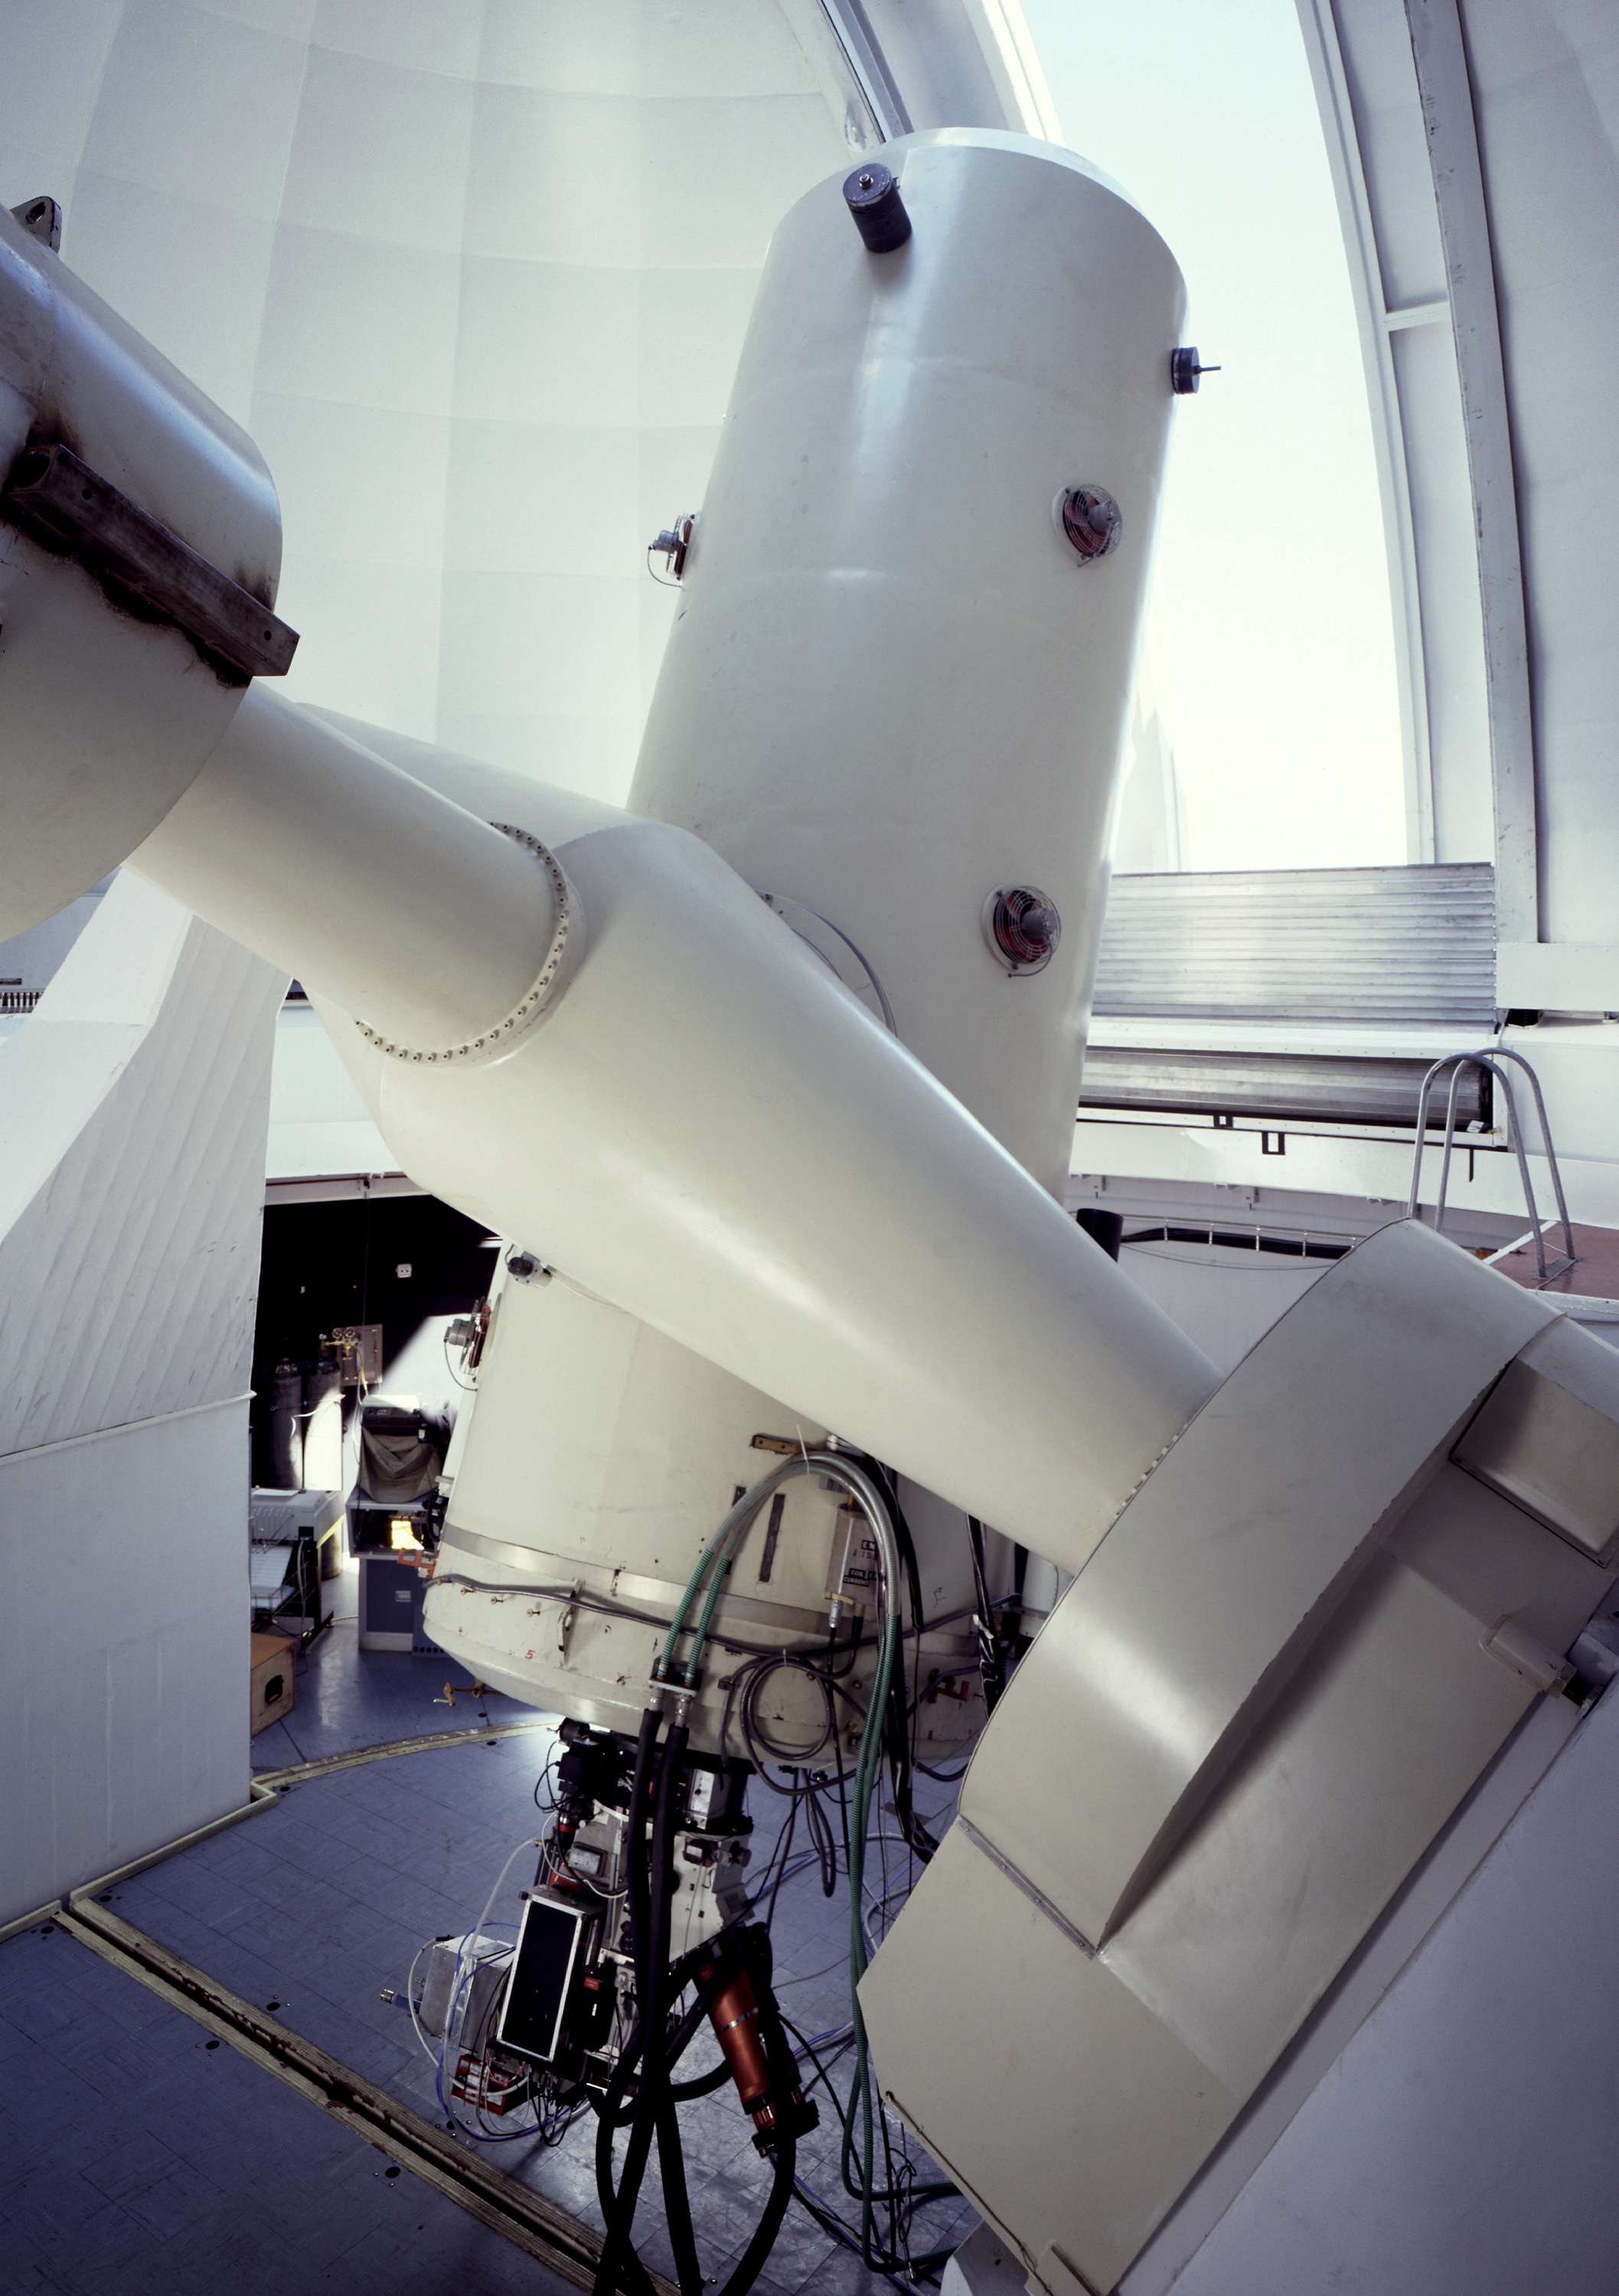

ESO 1.52-metre telescope

The ESO 1.52-metre telescope in its enclosure, at La Silla Observatory in Chile.

Credit: ESO